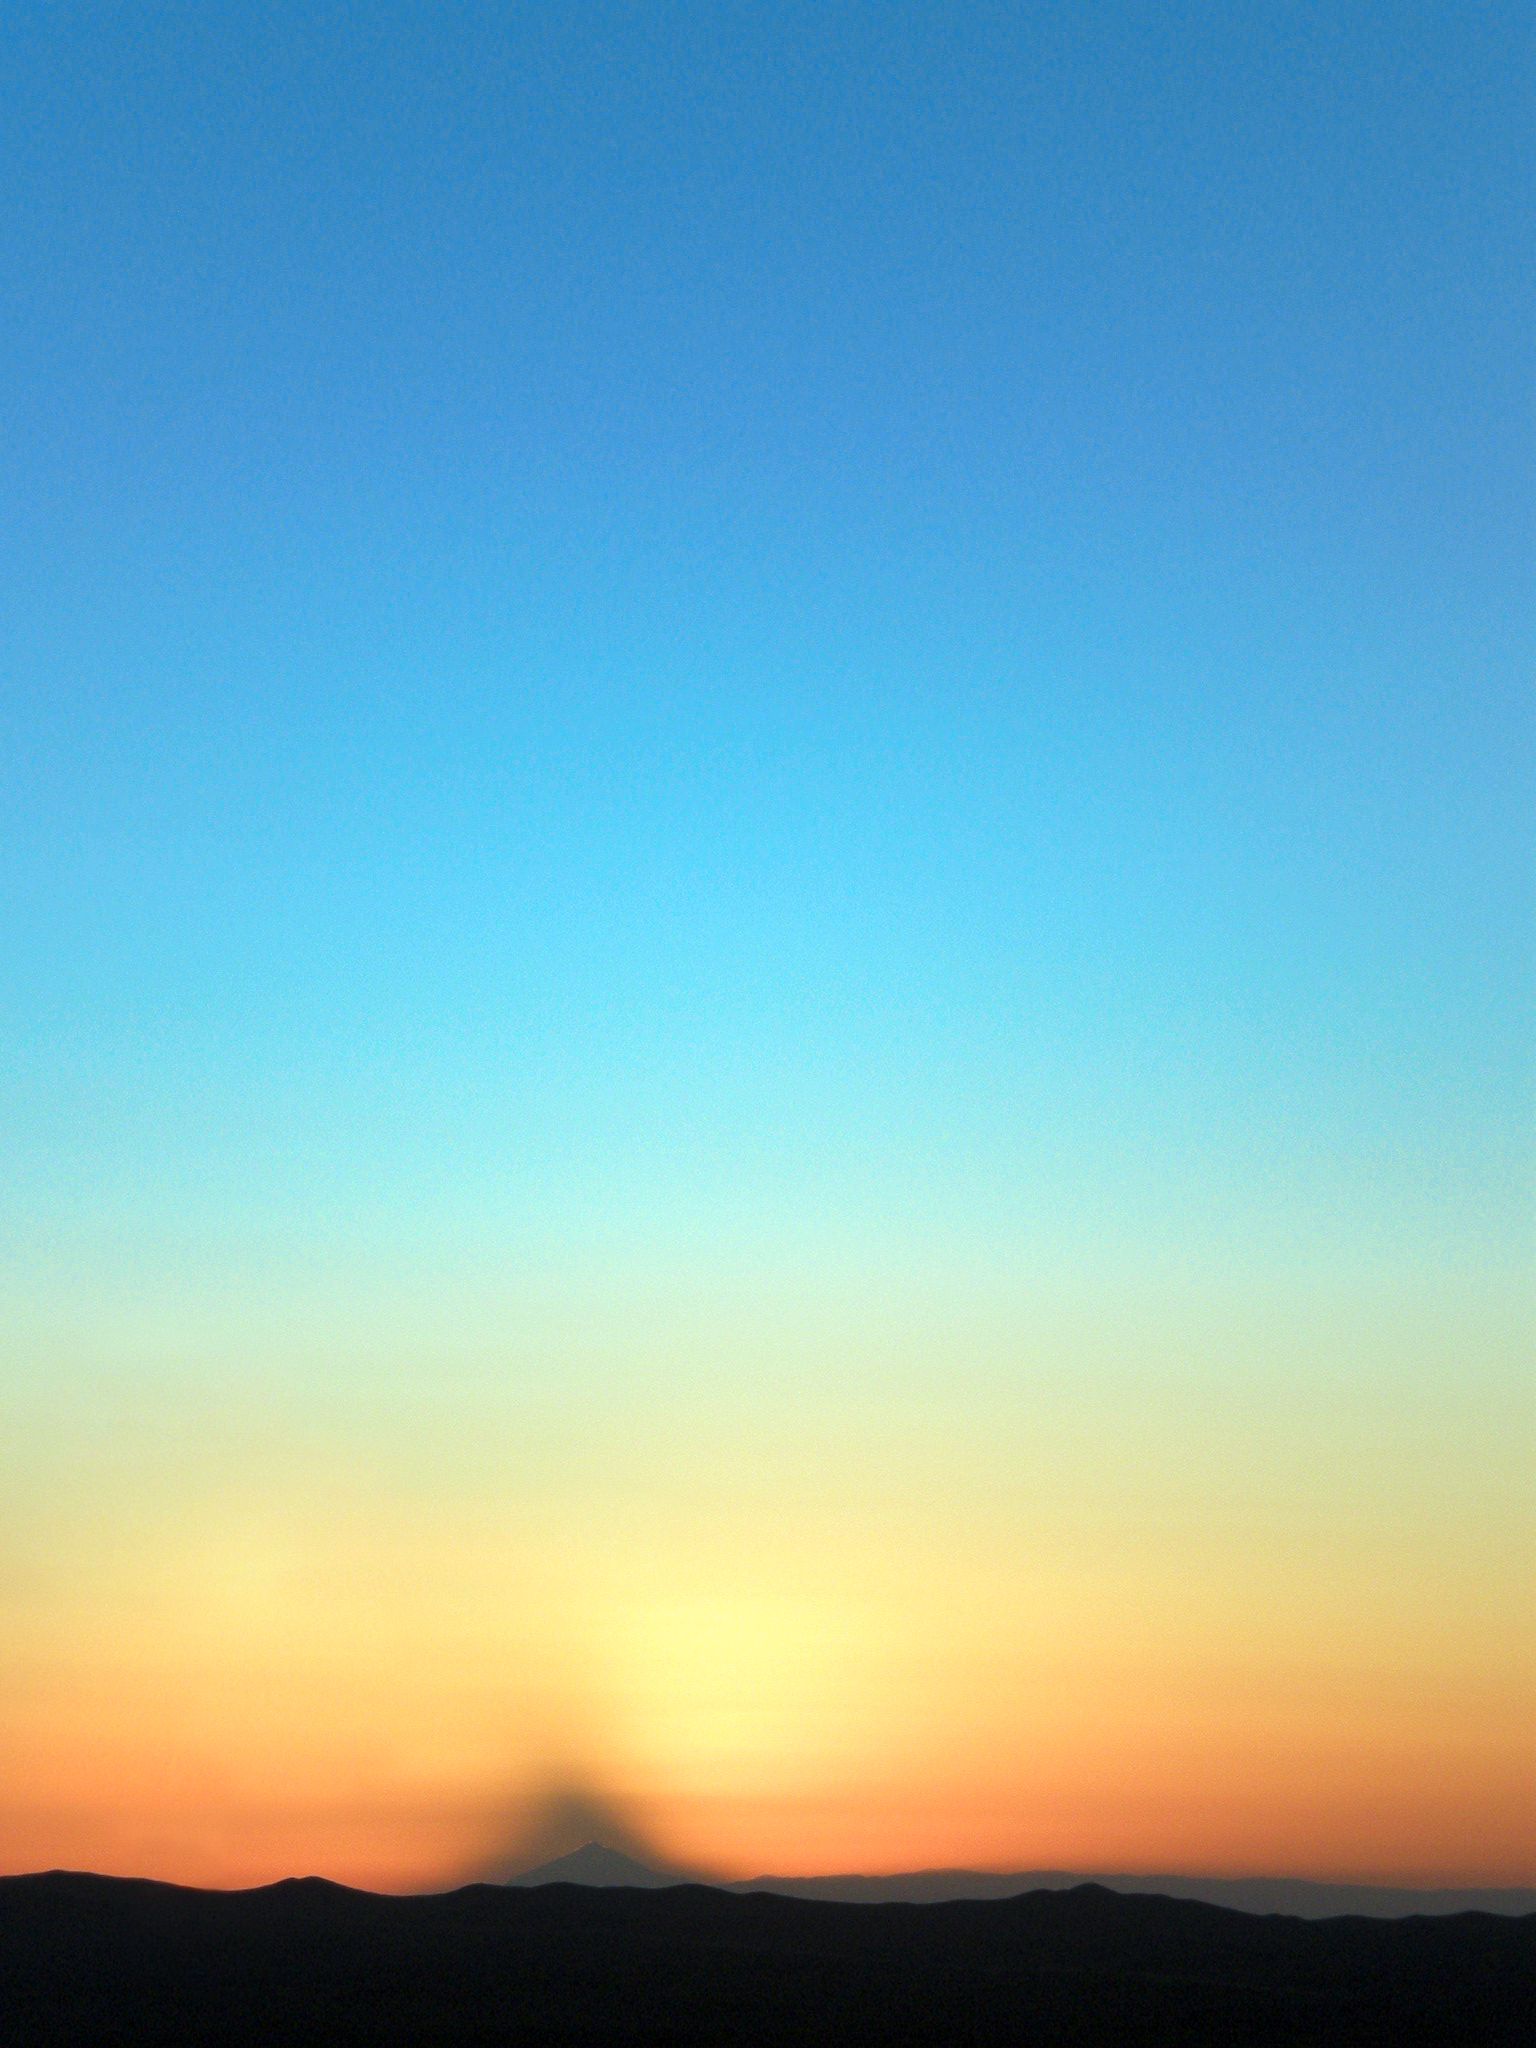

Sunset at Paranal

Beautiful sunset colours at Paranal.

Credit: ESO